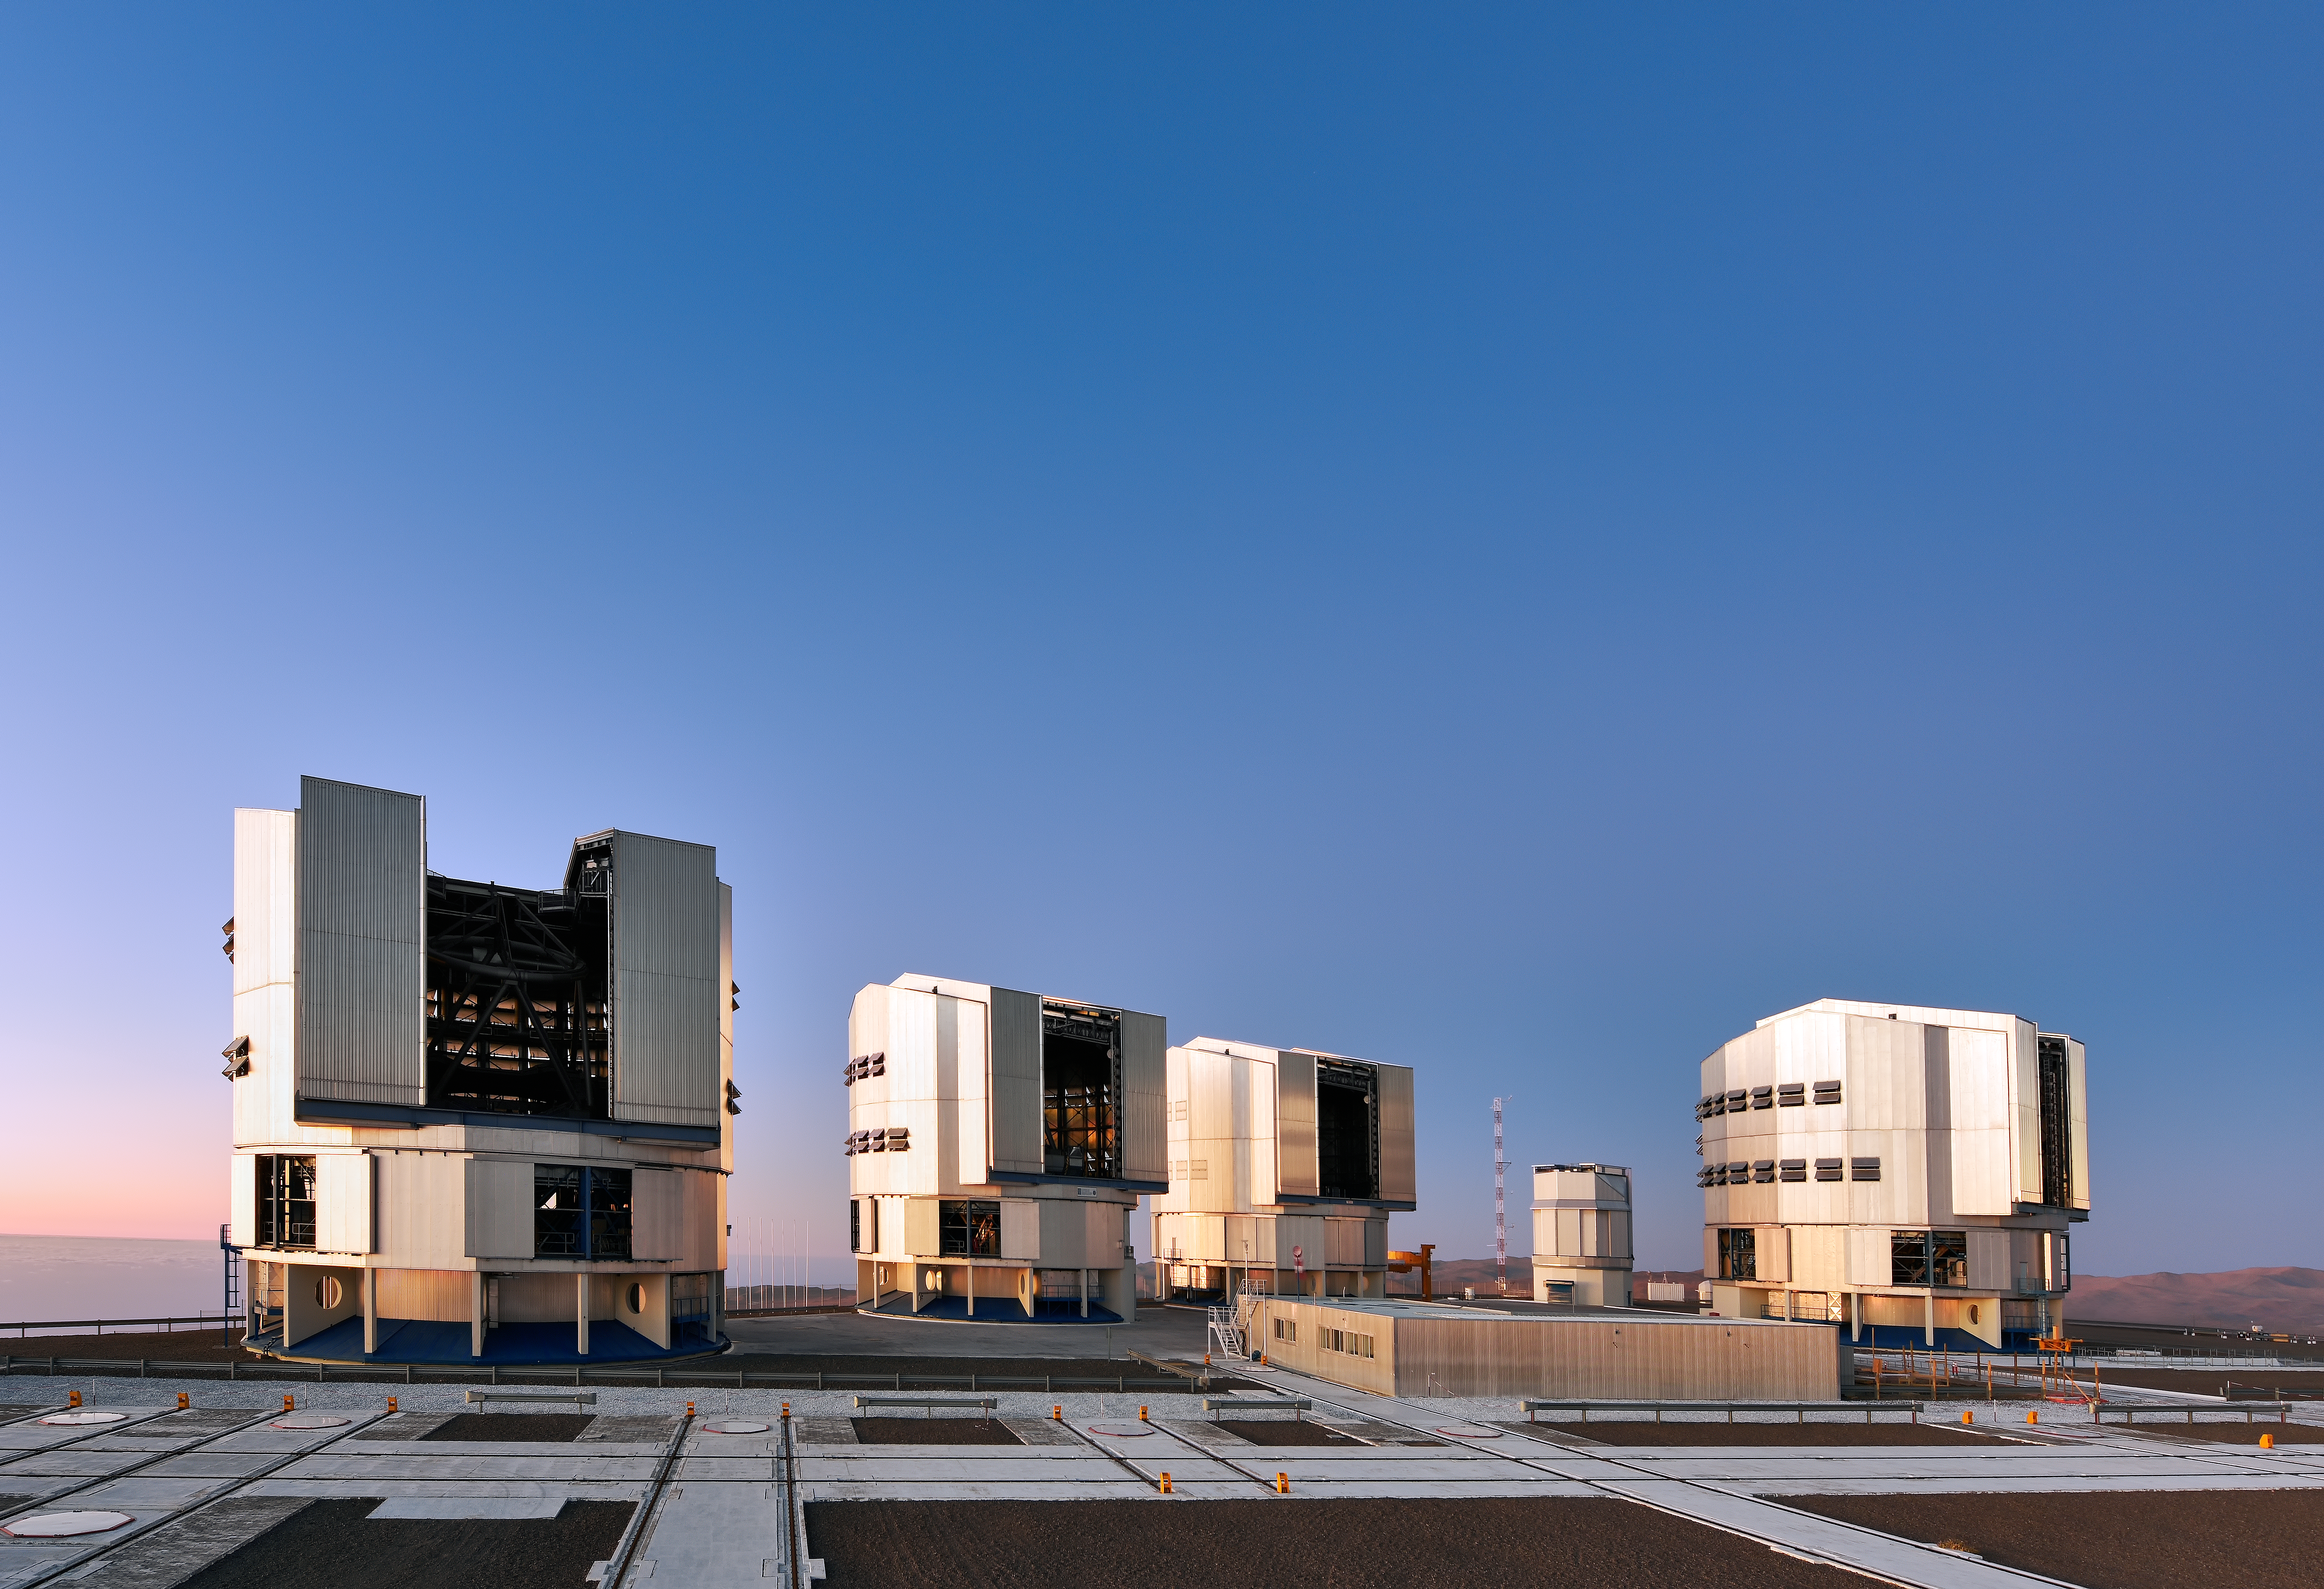

Team VLT

Antu, Kueyen, Melipal, and Yepun, the VLT Unit Telescopes, with the VST in the background. The VLT, used to observe specific small points in the sky in exquisite detail, and the VST, which broadly surveys large swathes of the sky, form a formidable partnership, the one hunting for celestial items of interest, the other honing in and studying them in detail.

Credit: Enrico Sacchetti/ESO